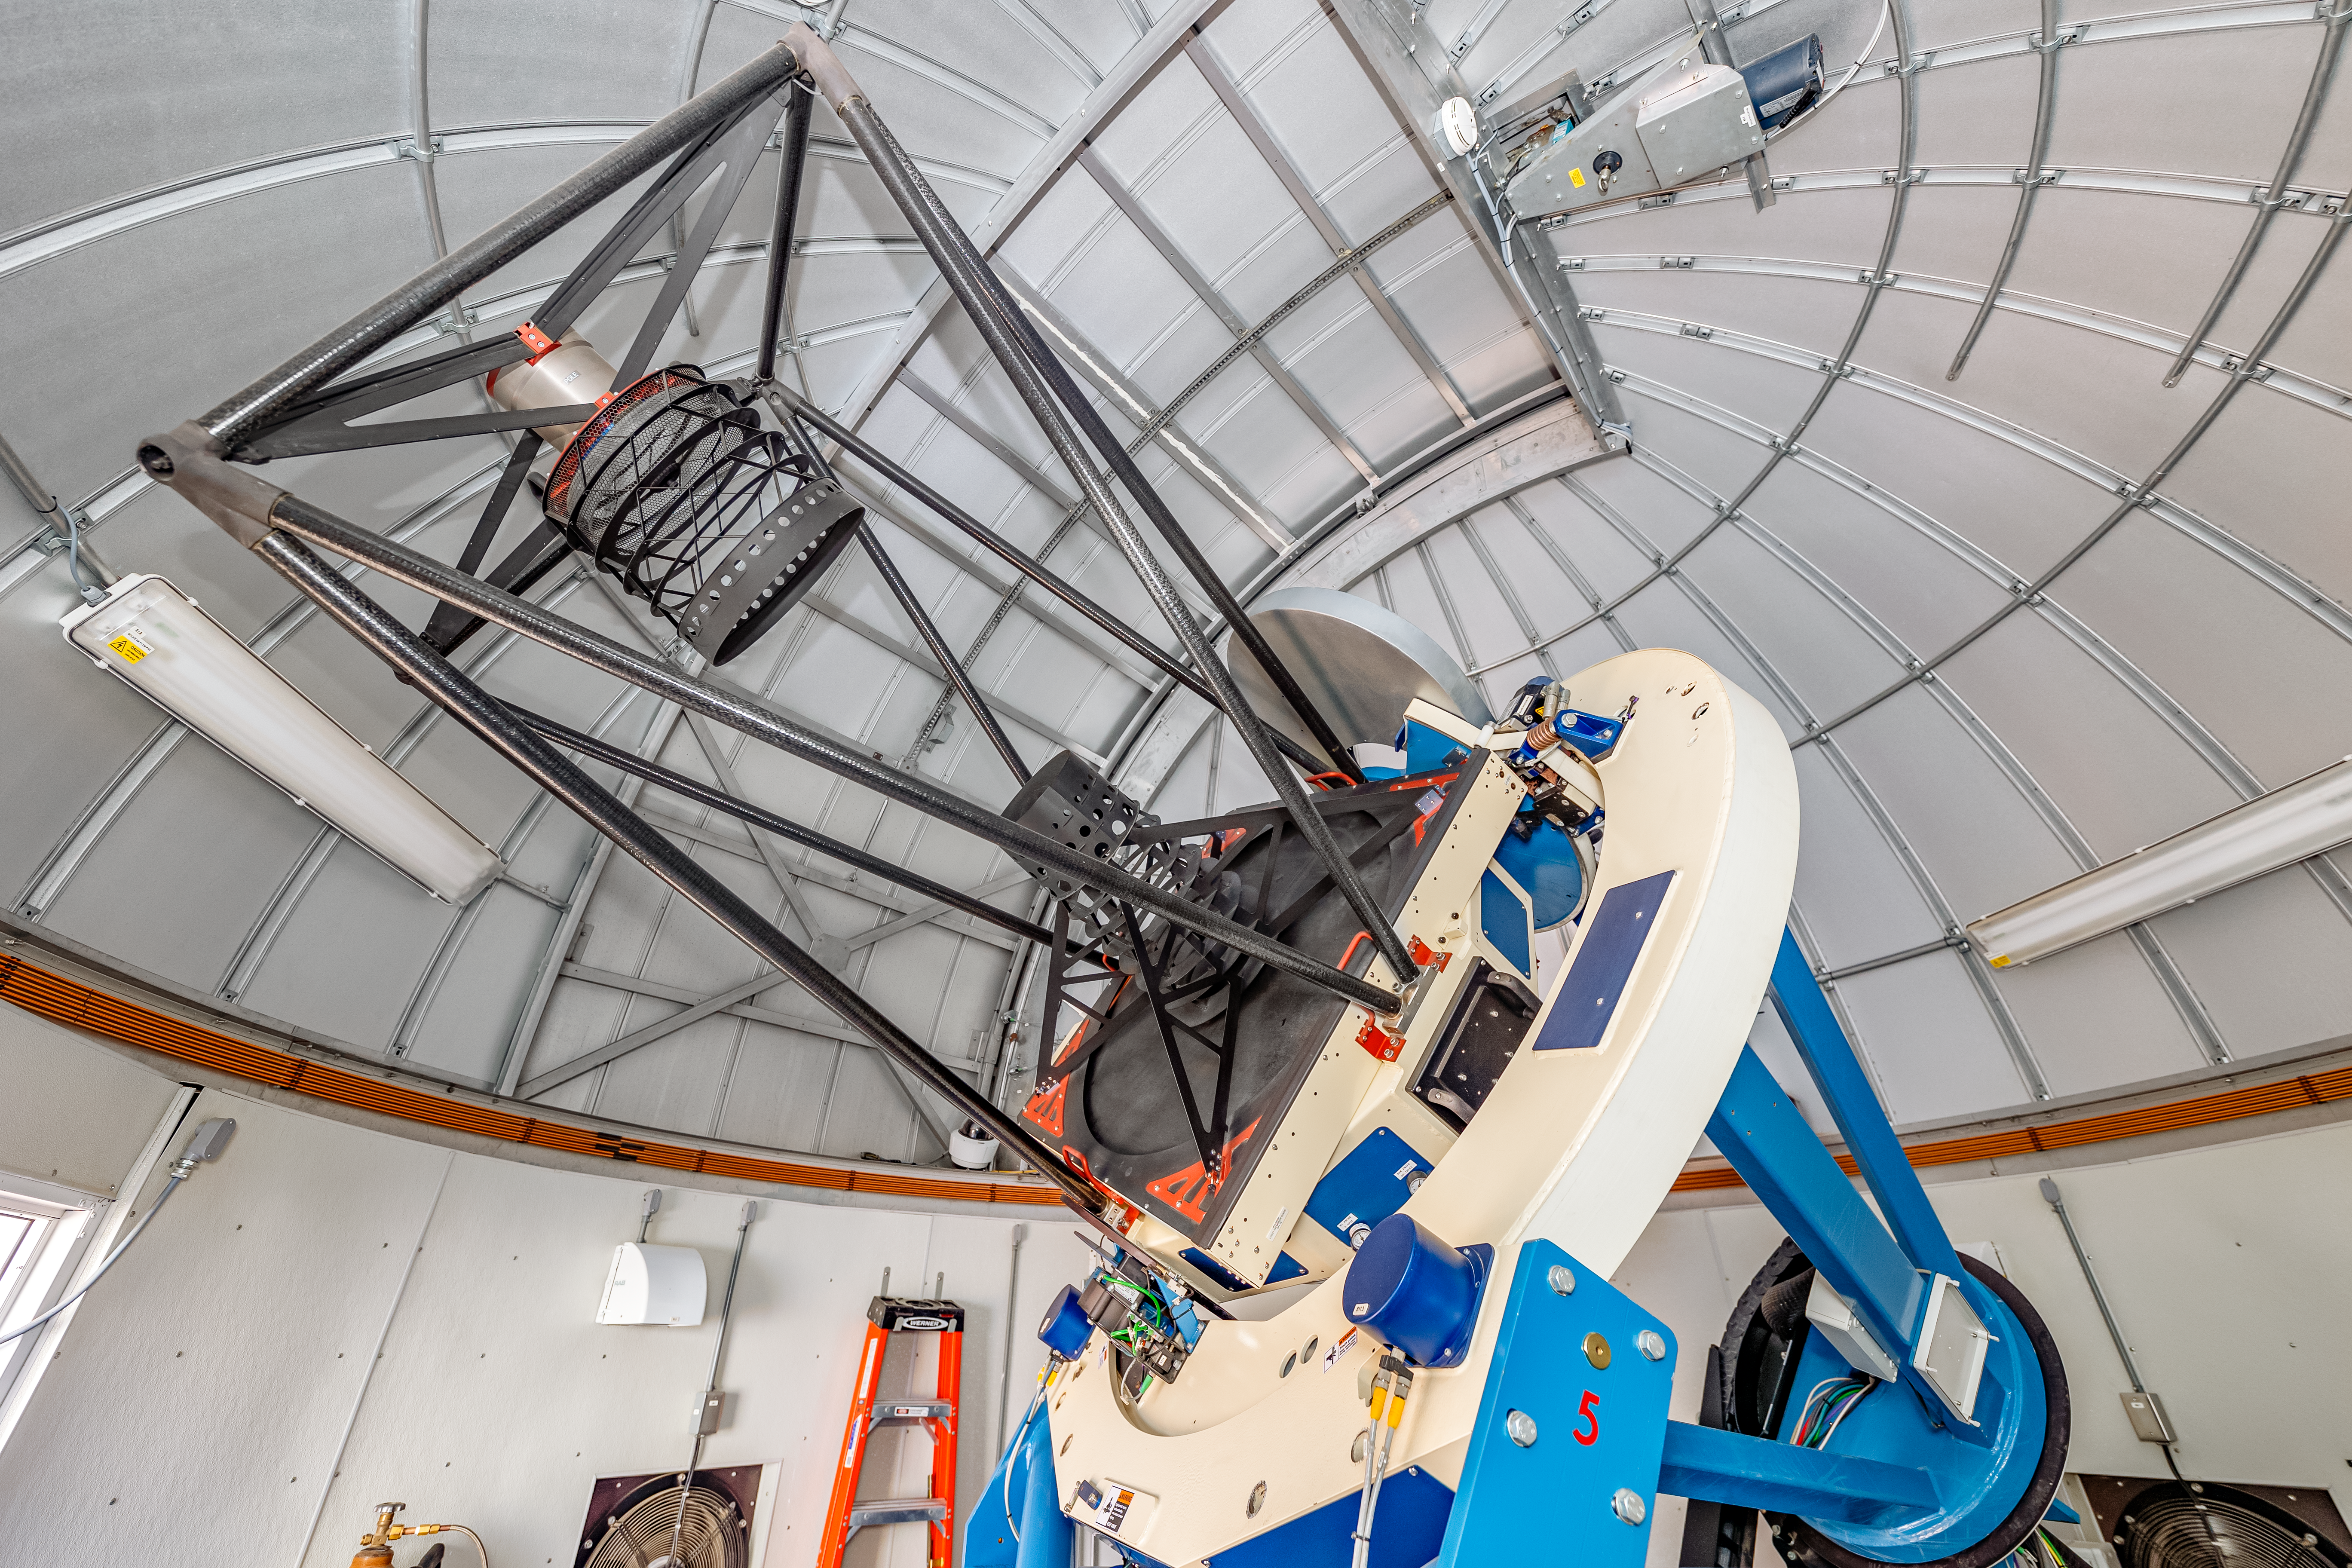

Las Cumbres Observatory 1-meter Telescope

One of the Las Cumbres Observatory 1-meter telescopes, a network of robotic telescopes, on Cerro Tololo in Chile.

Credit: CTIO/NOIRLab/NSF/AURA/ T. Slovinský